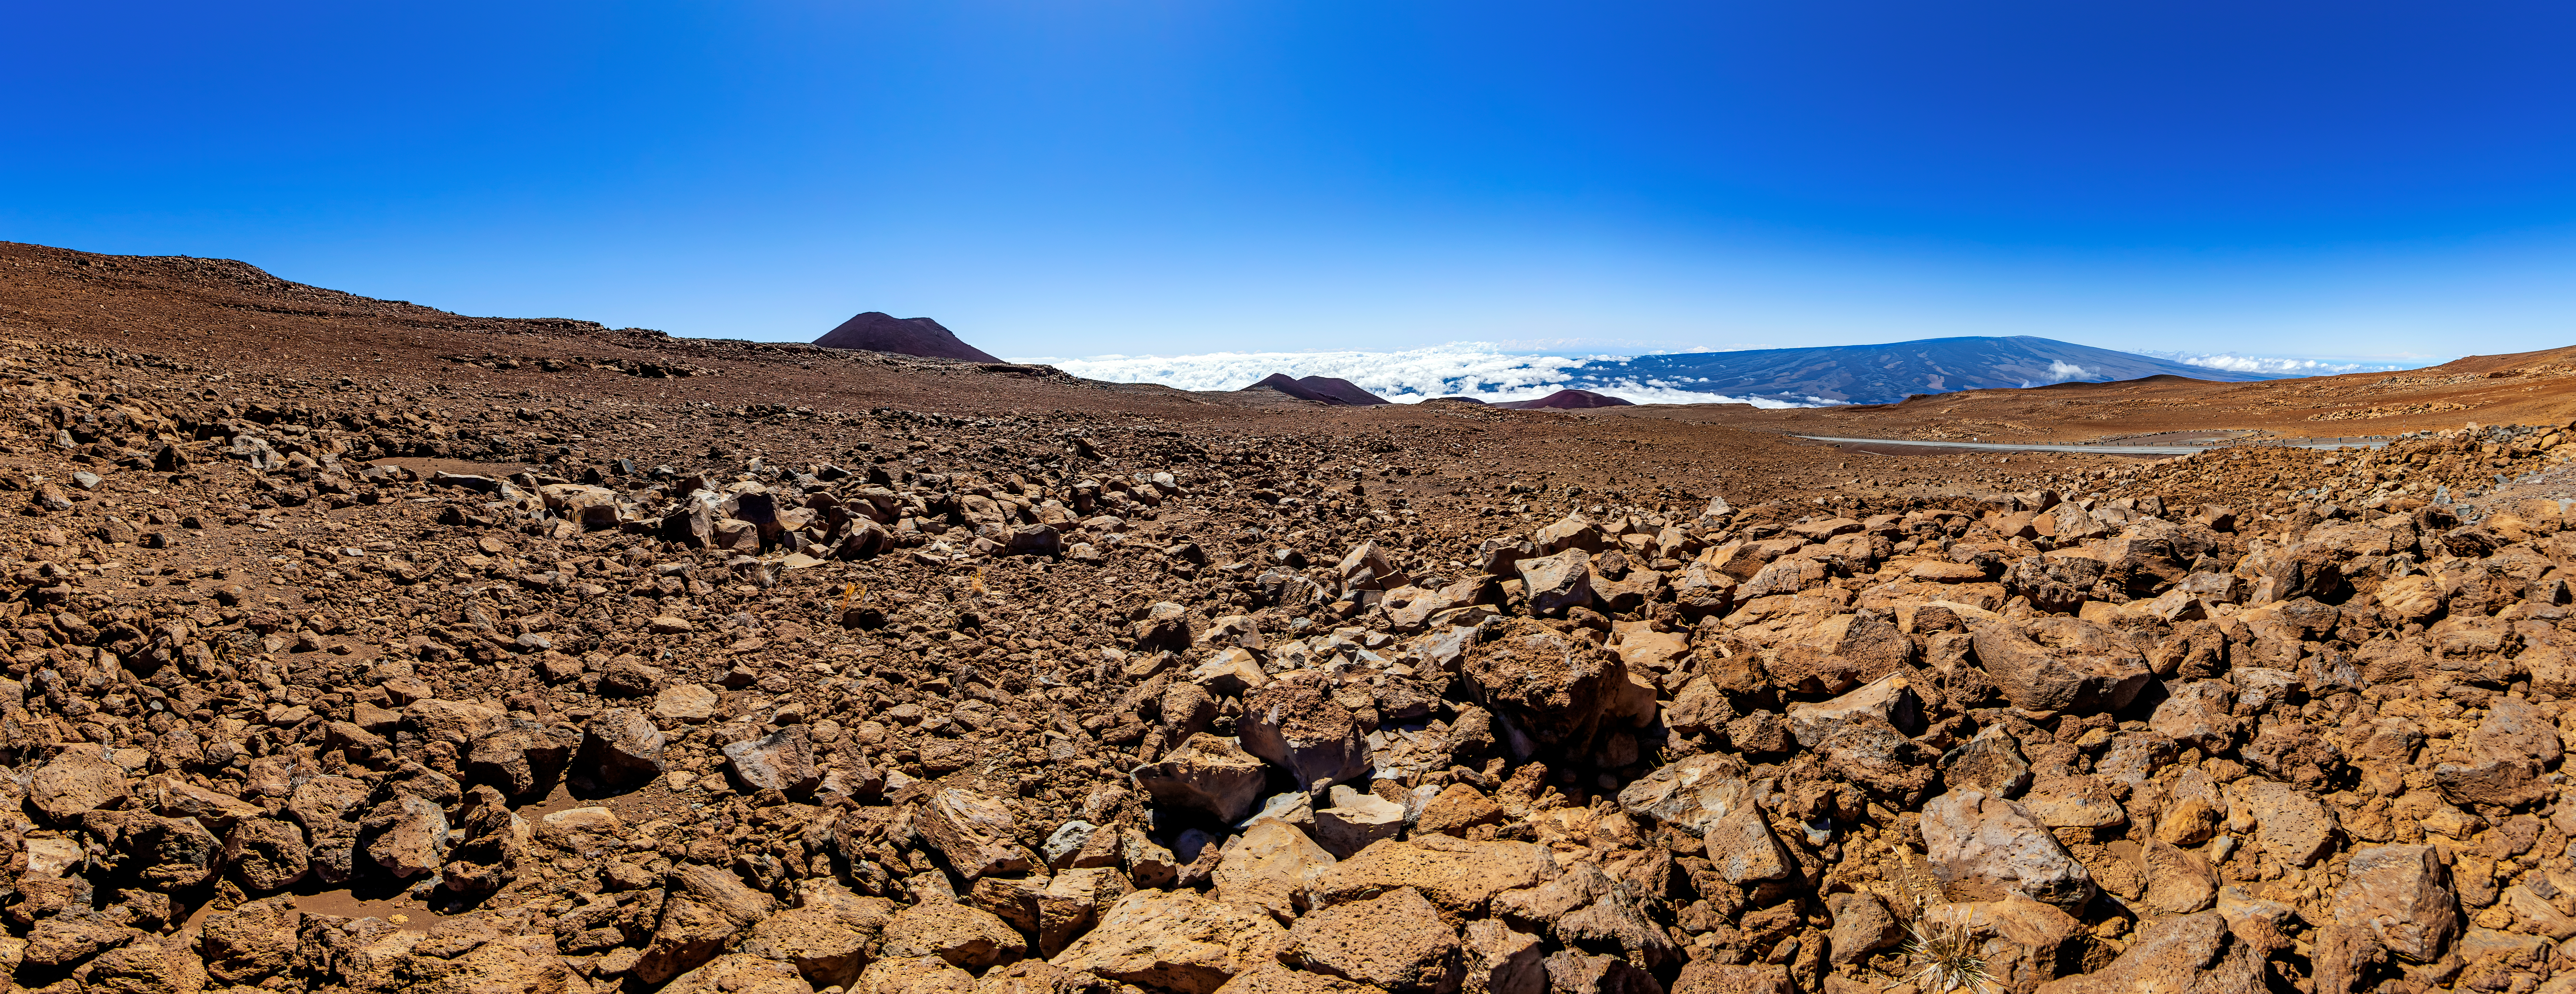

Maunakea, Hawaiʻi

A stitched panorama taken near the summit of Maunakea, Hawaiʻi

Credit: NOIRLab/NSF/AURA